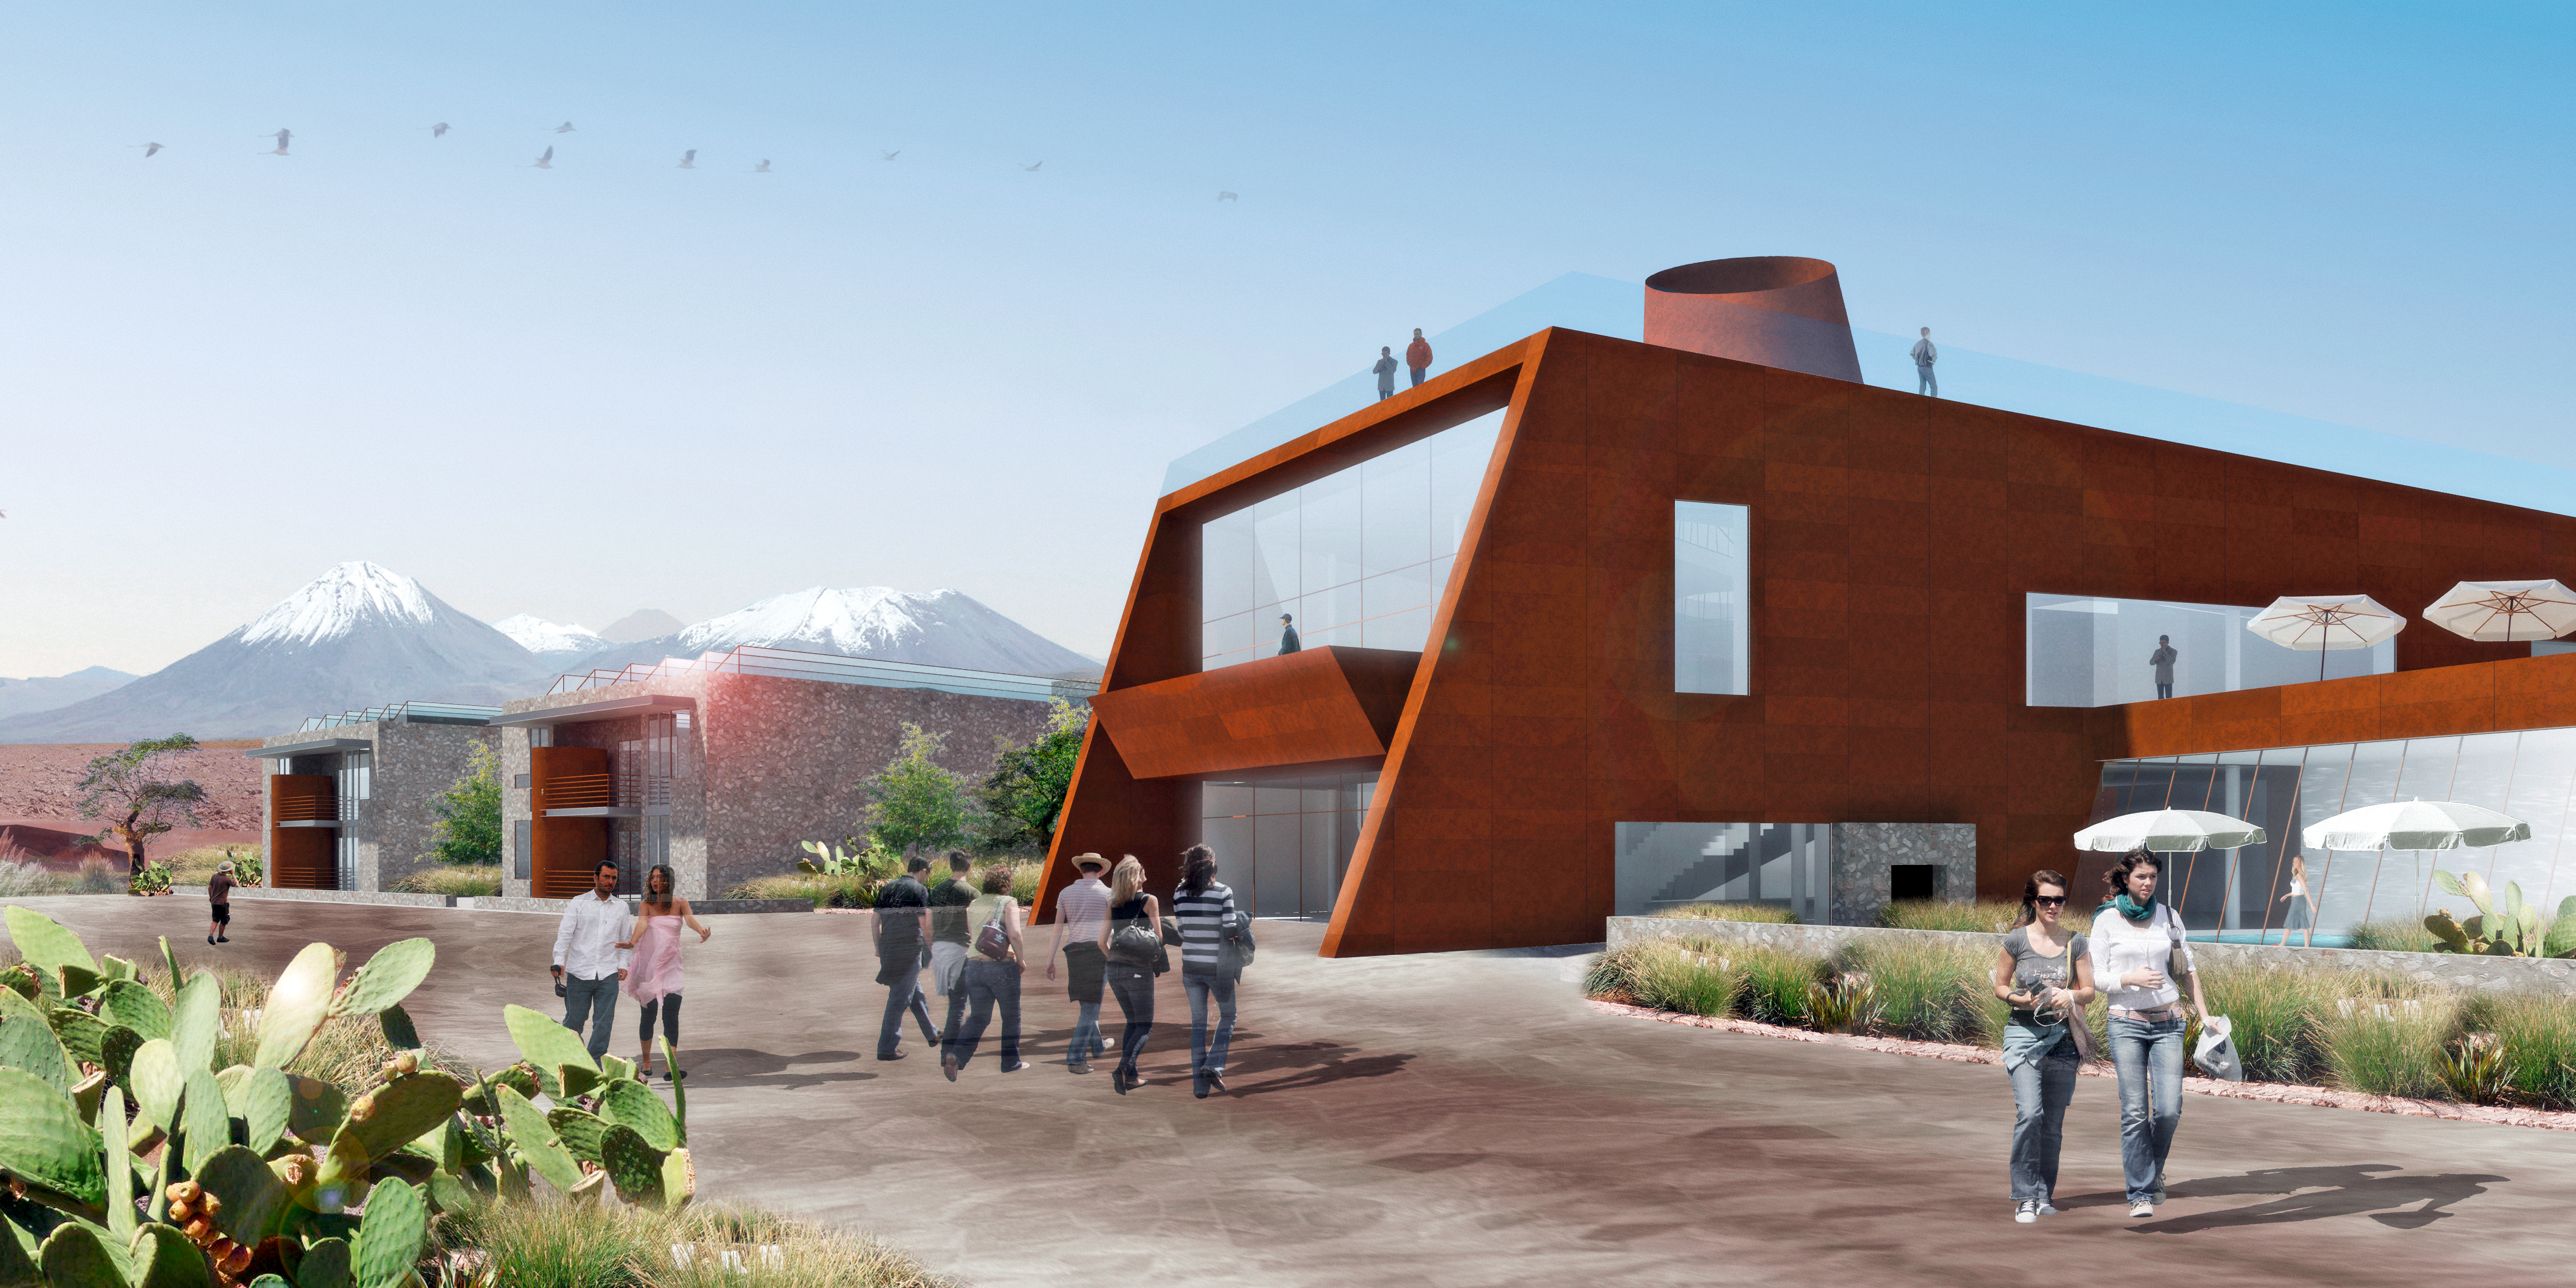

The ALMA Hotel Residence (artist’s impression)

This illustration of the ALMA hotel residence shows a view towards the main building, which will provide communal areas for the staff working at the observatory. Behind the main building are some of the dormitory modules. The residence will be built at ALMA's Operations Support Facility, at an altitude of 2900 metres in the foothills of the Chilean Andes. In the background, the distinctive conical shape of the Licancabur volcano can be seen.

Credit: ESO/Kouvo&Partanen